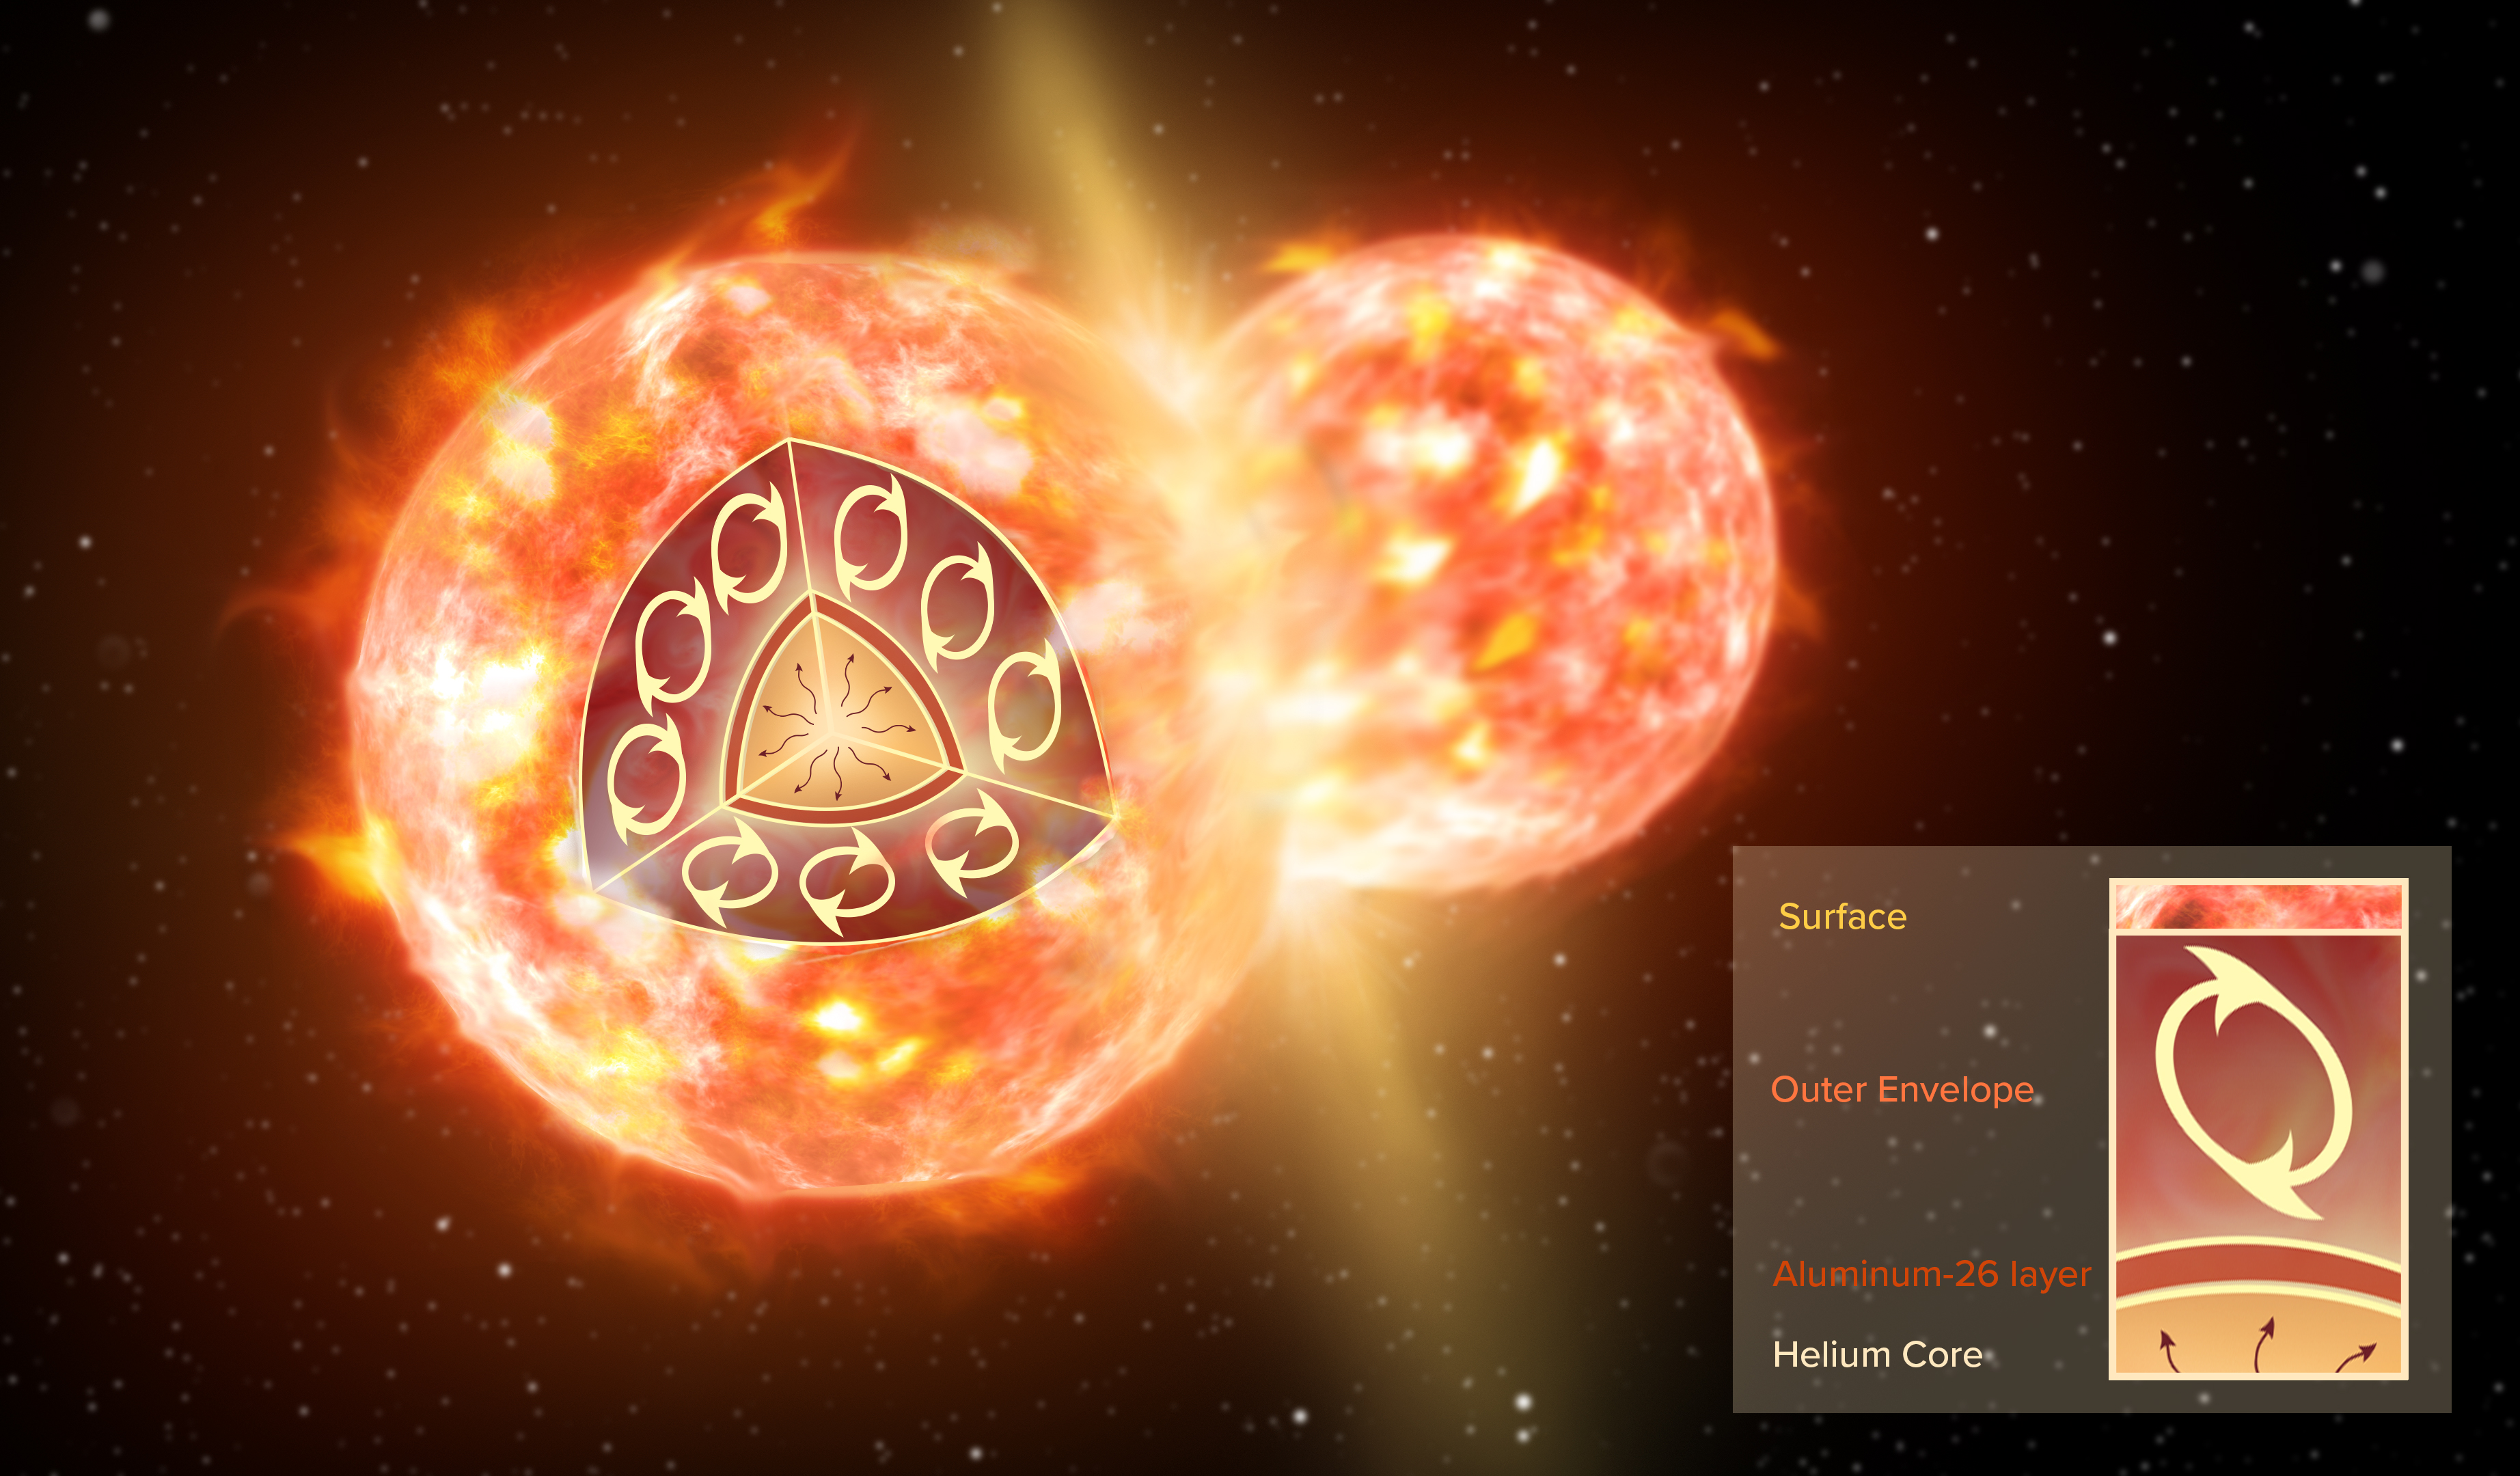

Artist Impression of CK Vul

Artist impression of the collision of two stars, like the ones that formed CK Vul. The inset illustrates the inner structure of one red giant before the merger. A thin layer of 26-aluminum (brown) surrounds a helium core. An extended convective envelope (not to scale), which forms the outermost layer of the star, can mix material from inside the star to the surface, but it never reaches deep enough to dredge 26-aluminum up to the surface. Only a collision with another star can disperse 26-aluminum.

Credit: NRAO/AUI/NSF; S. Dagnello